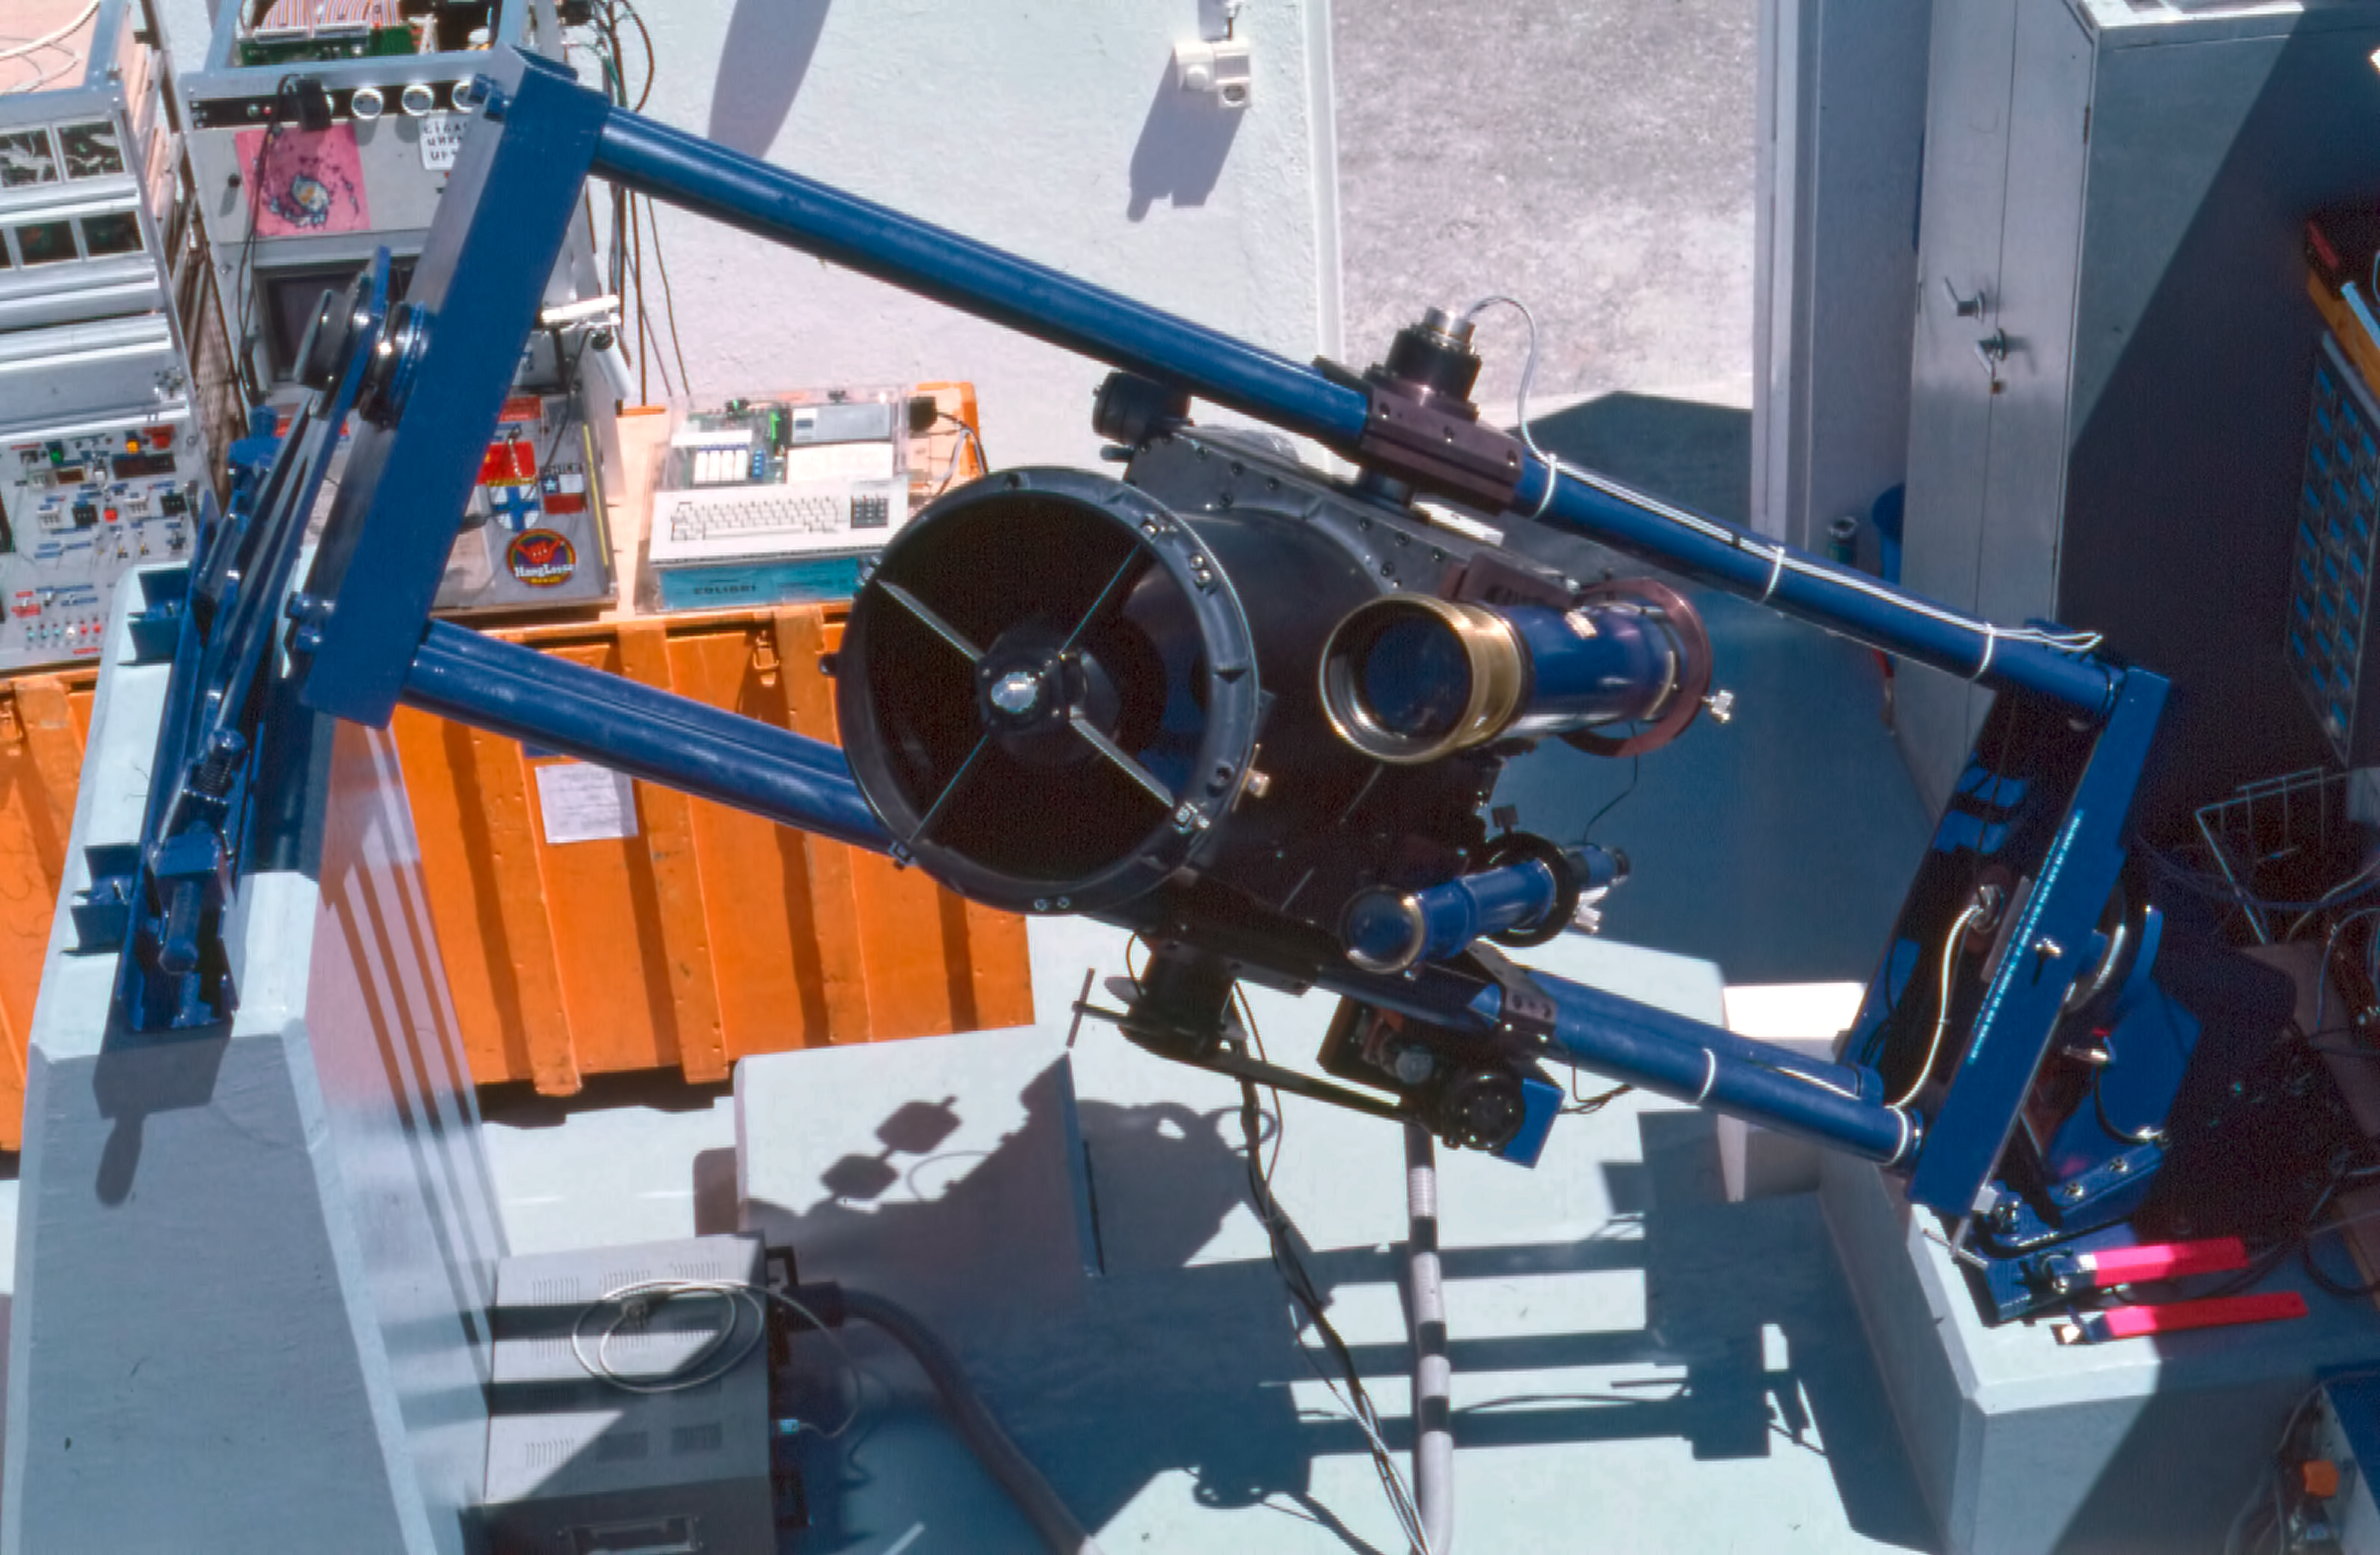

Marseille 0.36-metre telescope

A face-on view of the Marseille 0.36-metre Telescope located at the La Silla observatory.

Credit: ESO